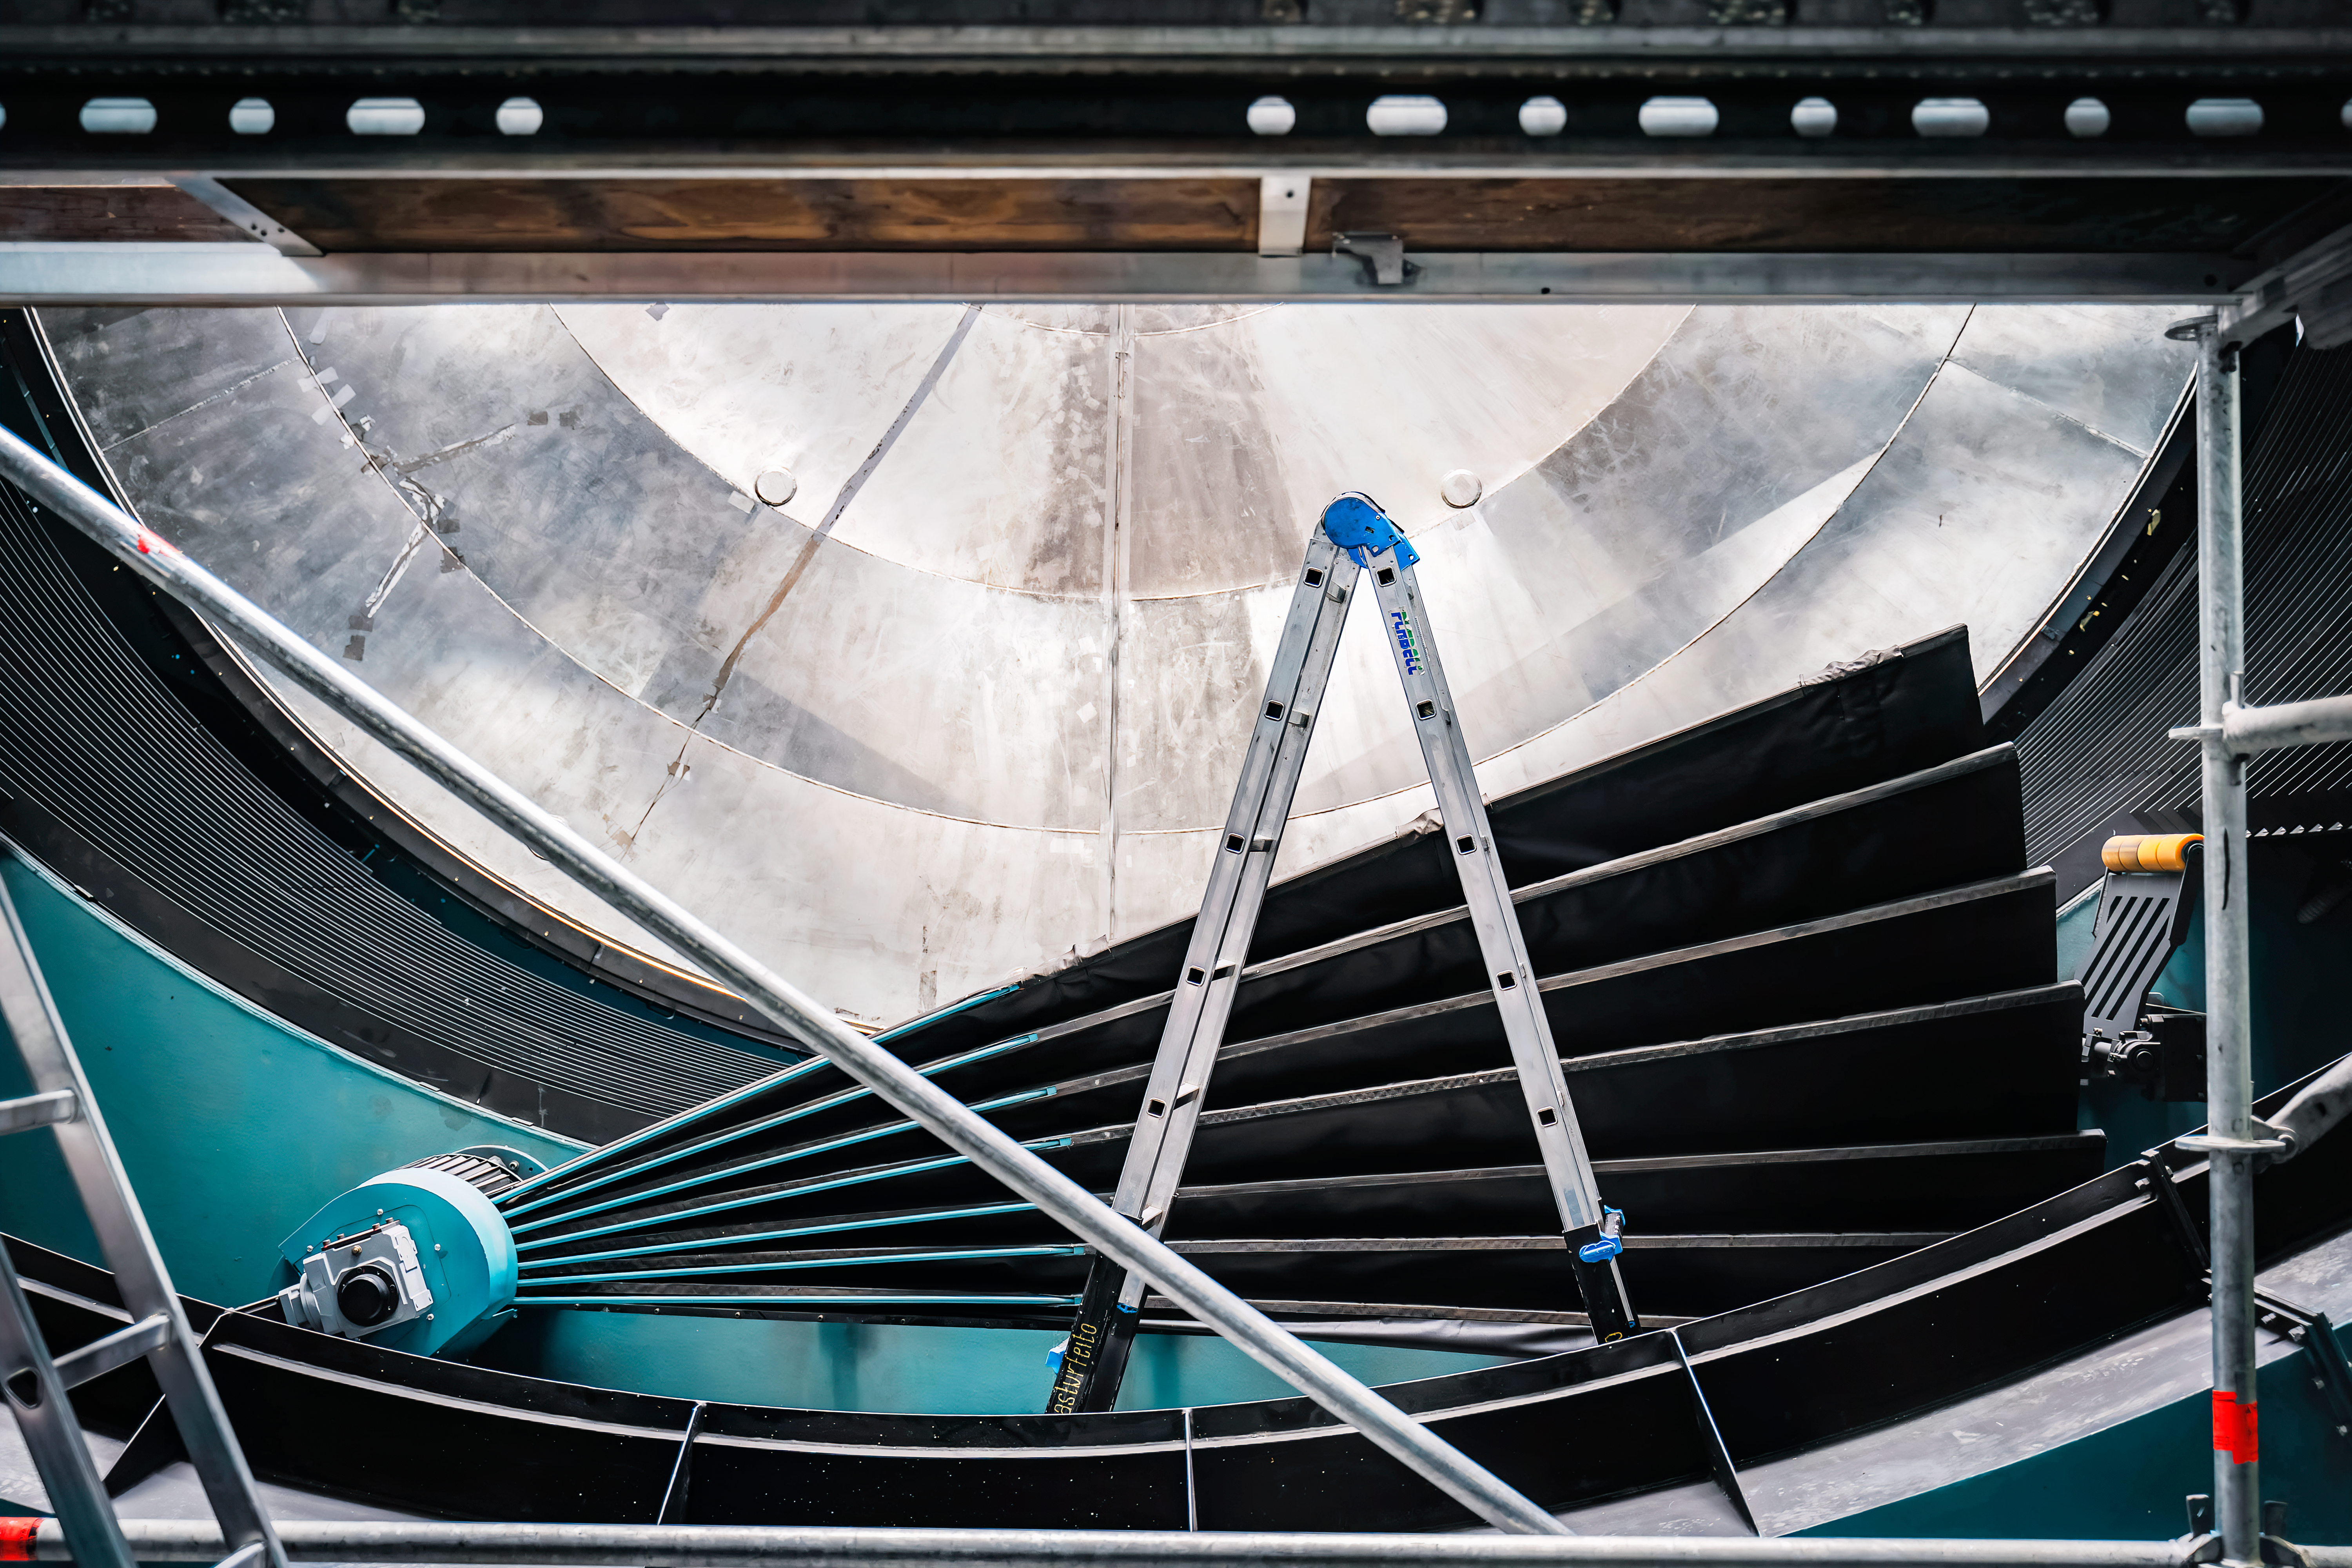

Rubin Observatory Summit Site

Members of the Vera C. Rubin Observatory team at work on the summit in October 2023. The semi-circle steel disk is part of Rubin's stand-in main mirror mass.

Credit: RubinObs/NOIRLab/SLAC/NSF/DOE/AURA/A. Pizarro D.